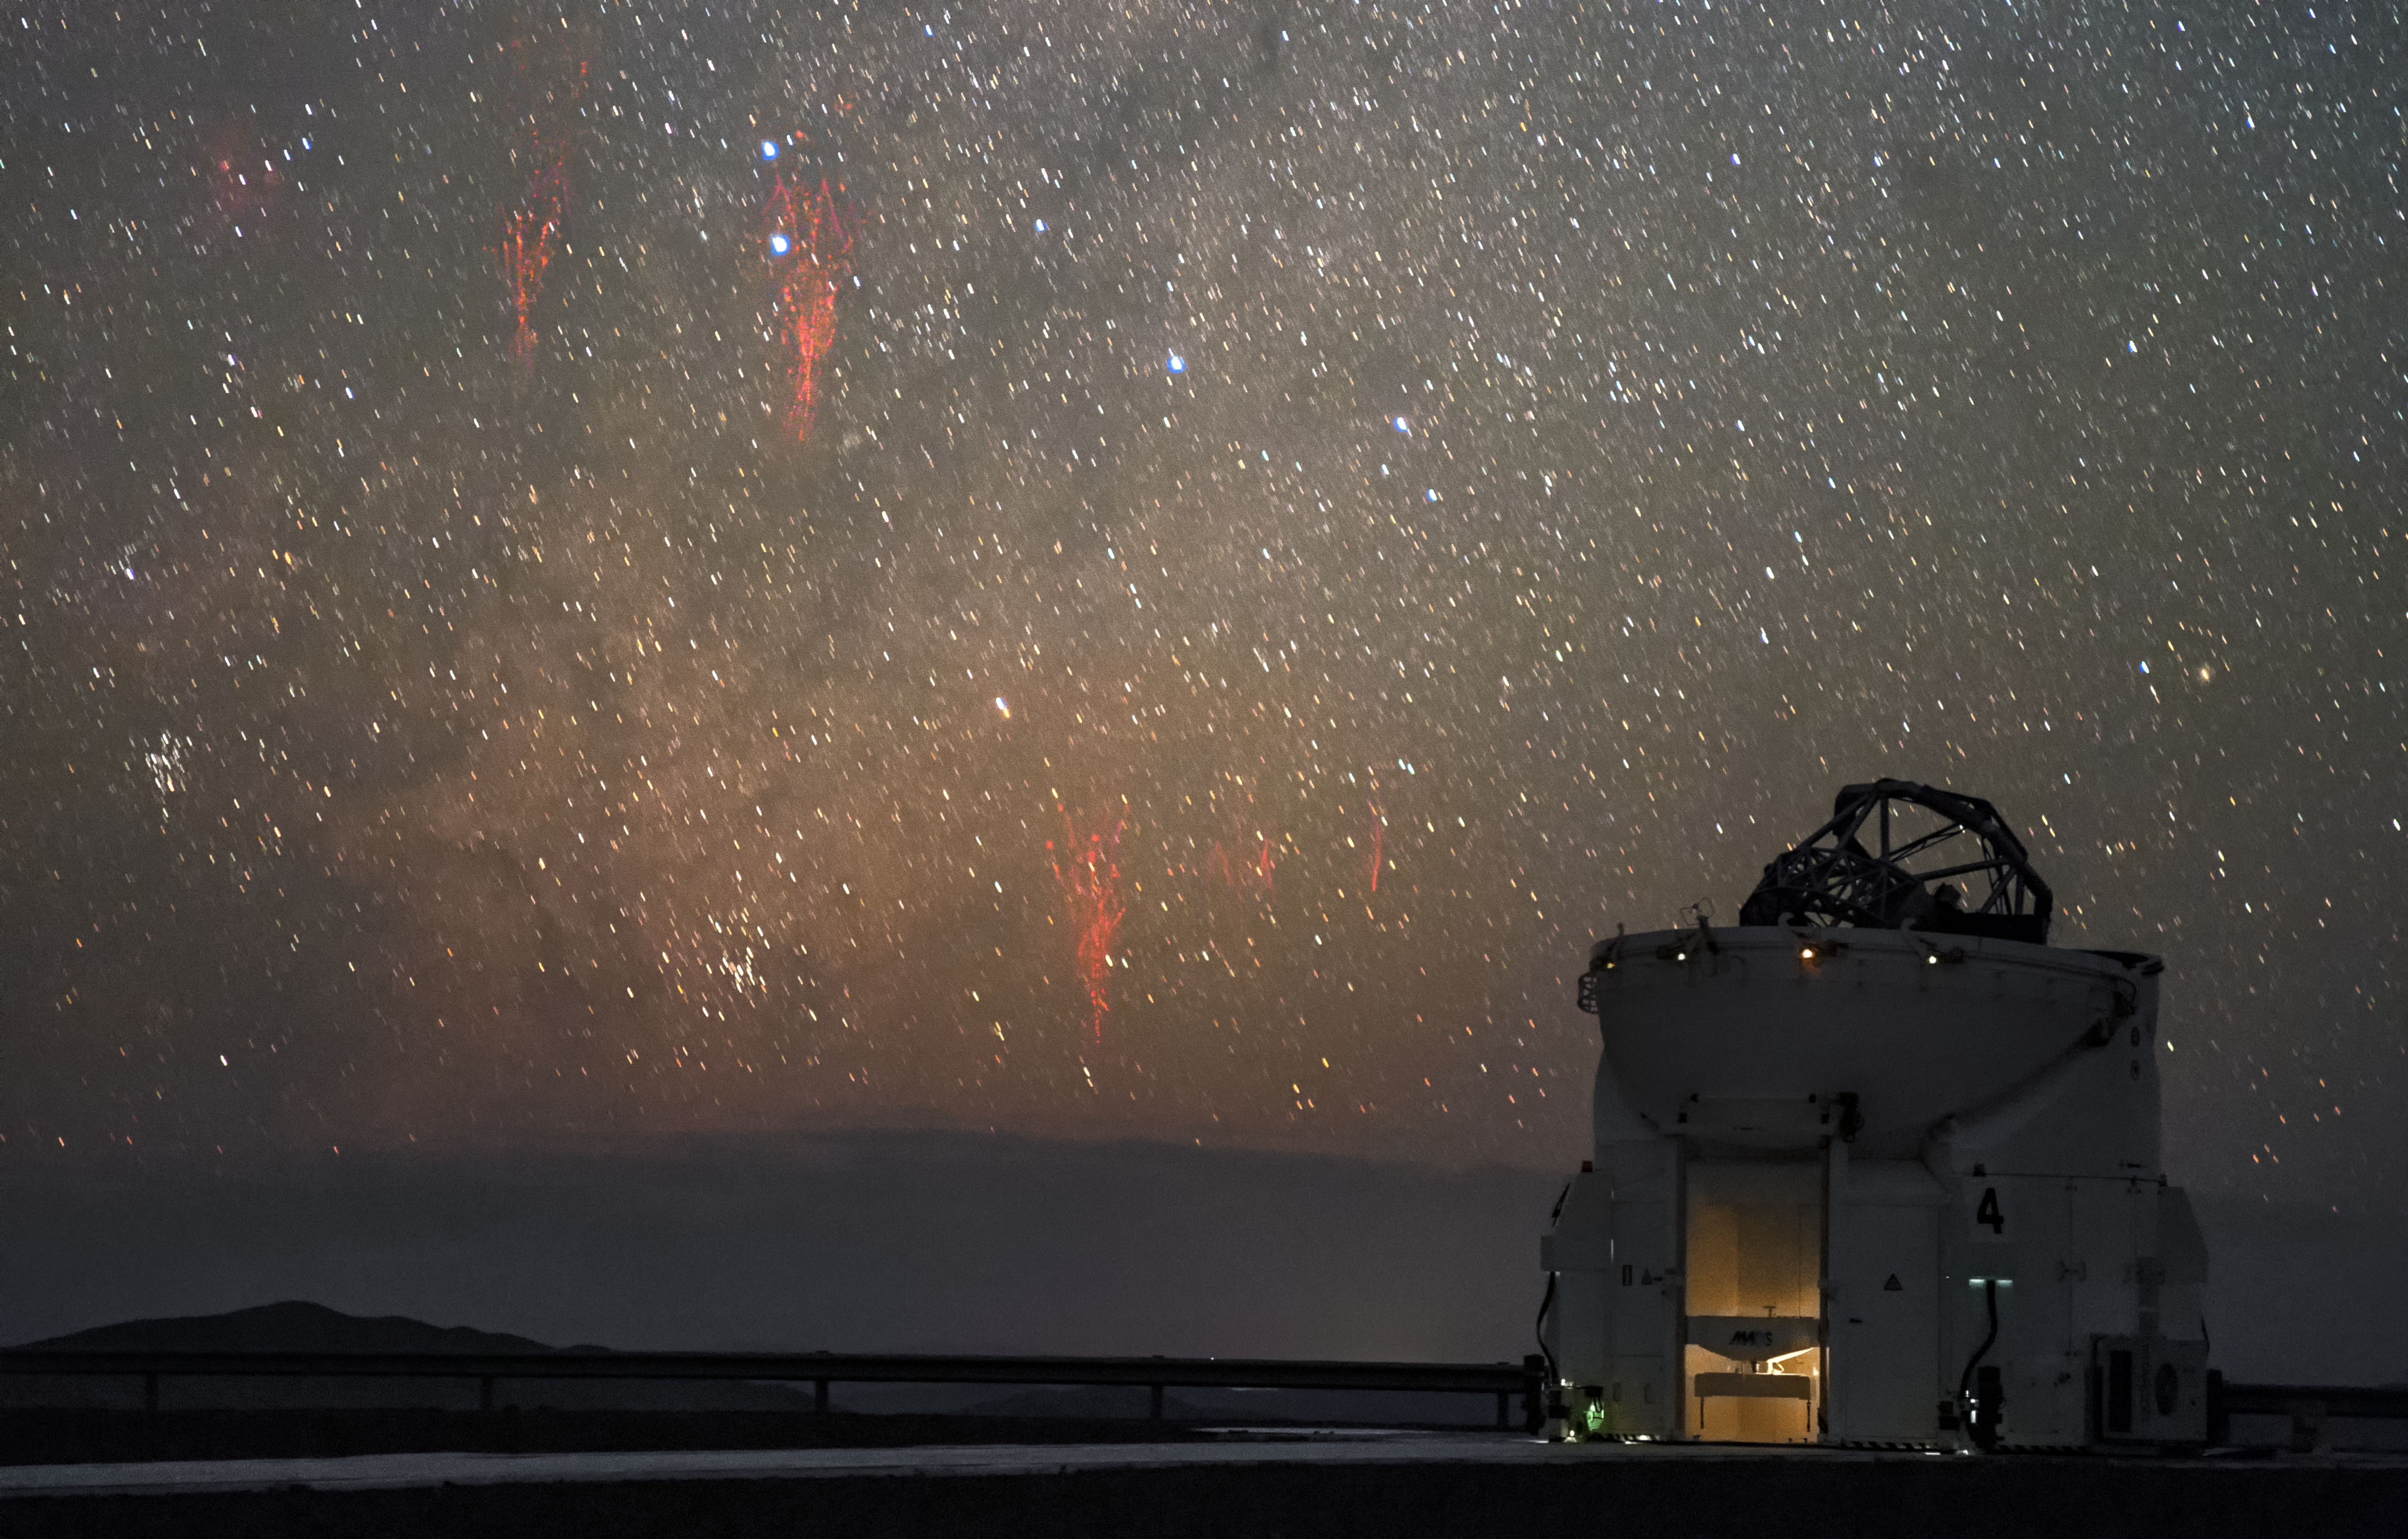

Paranal red sprites

First imaged in 1989, red sprites are a ghostly phenomenon that occur at high altitudes above thunderstorms. Photographed here by ESO Photo Ambassador Petr Horálek, the unmistakable tendrils of multiple red sprites are spotted approximately 600 kilometres away from ESO's Paranal Observatory above distant thunderclouds.

To capture multiple sprites in one image, two exposures were combined. The upper sprite occurred nearly 21 minutes before the lower one.

In the foreground sits a lone 1.8-metre Auxiliary Telescope, part of ESO's Very Large Telescope (VLT).

Credit: P. Horálek/ESO